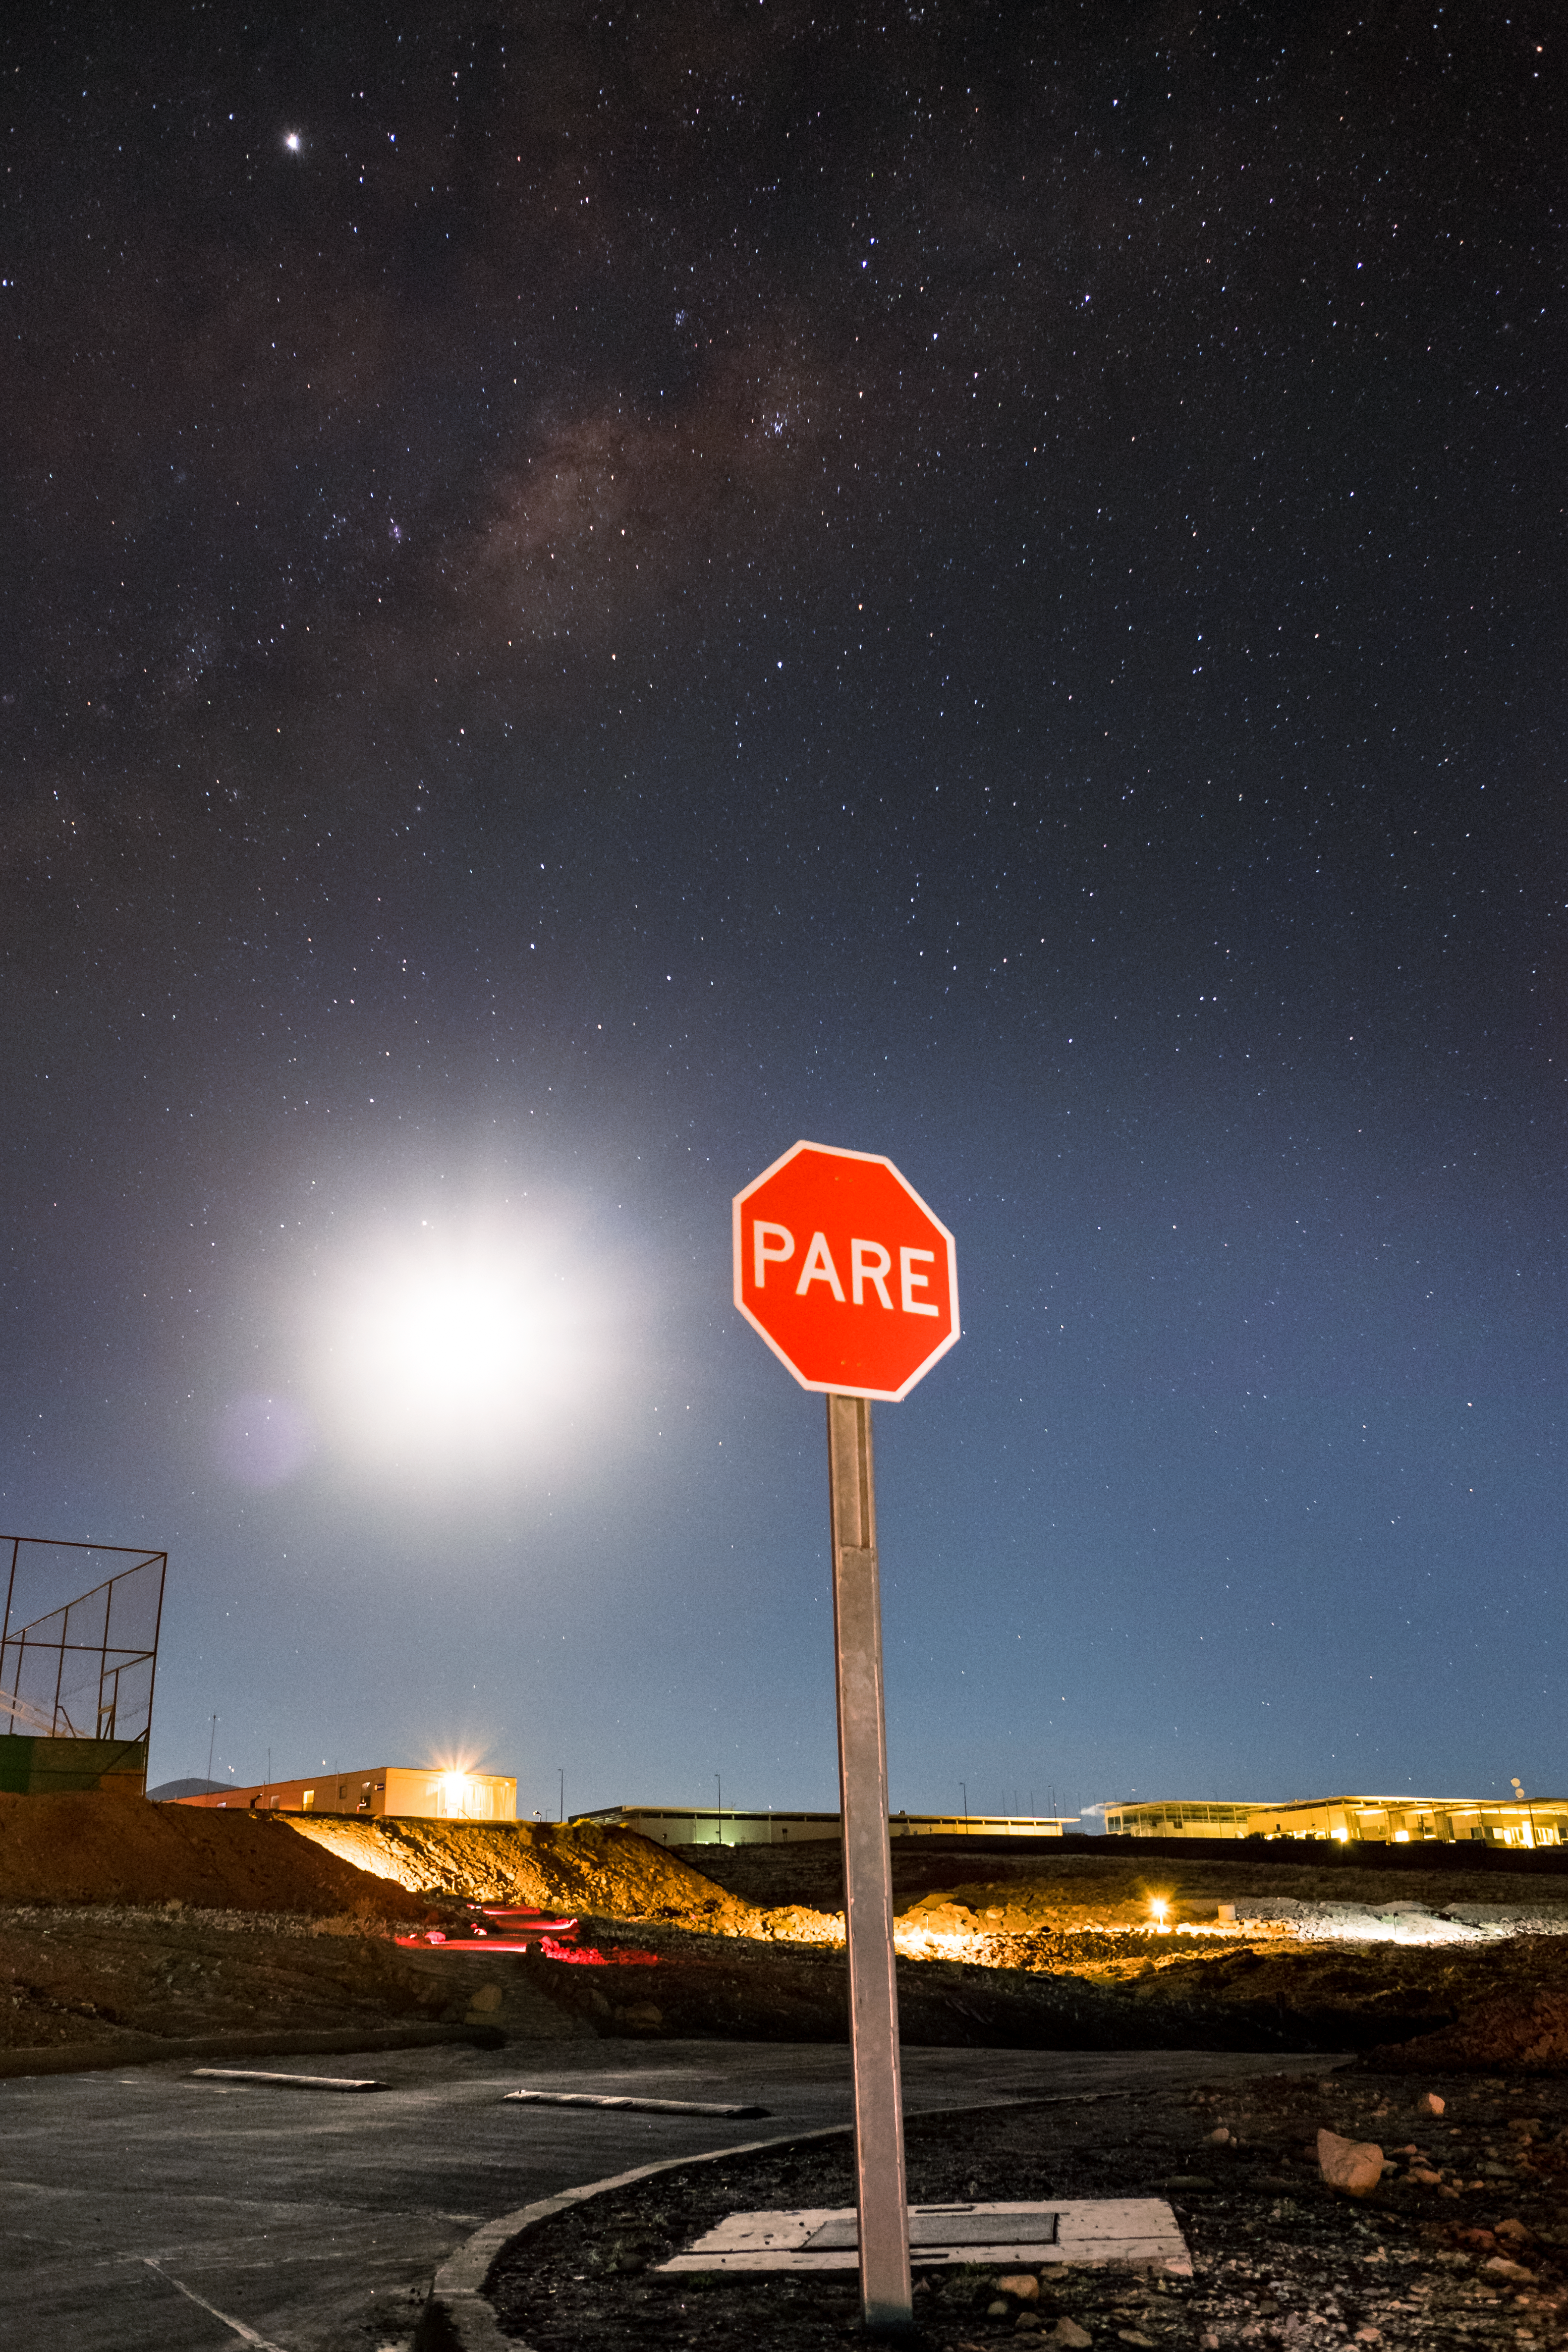

ALMA at night

Stop sign at ALMA.

Credit: ESO/S. Otarola